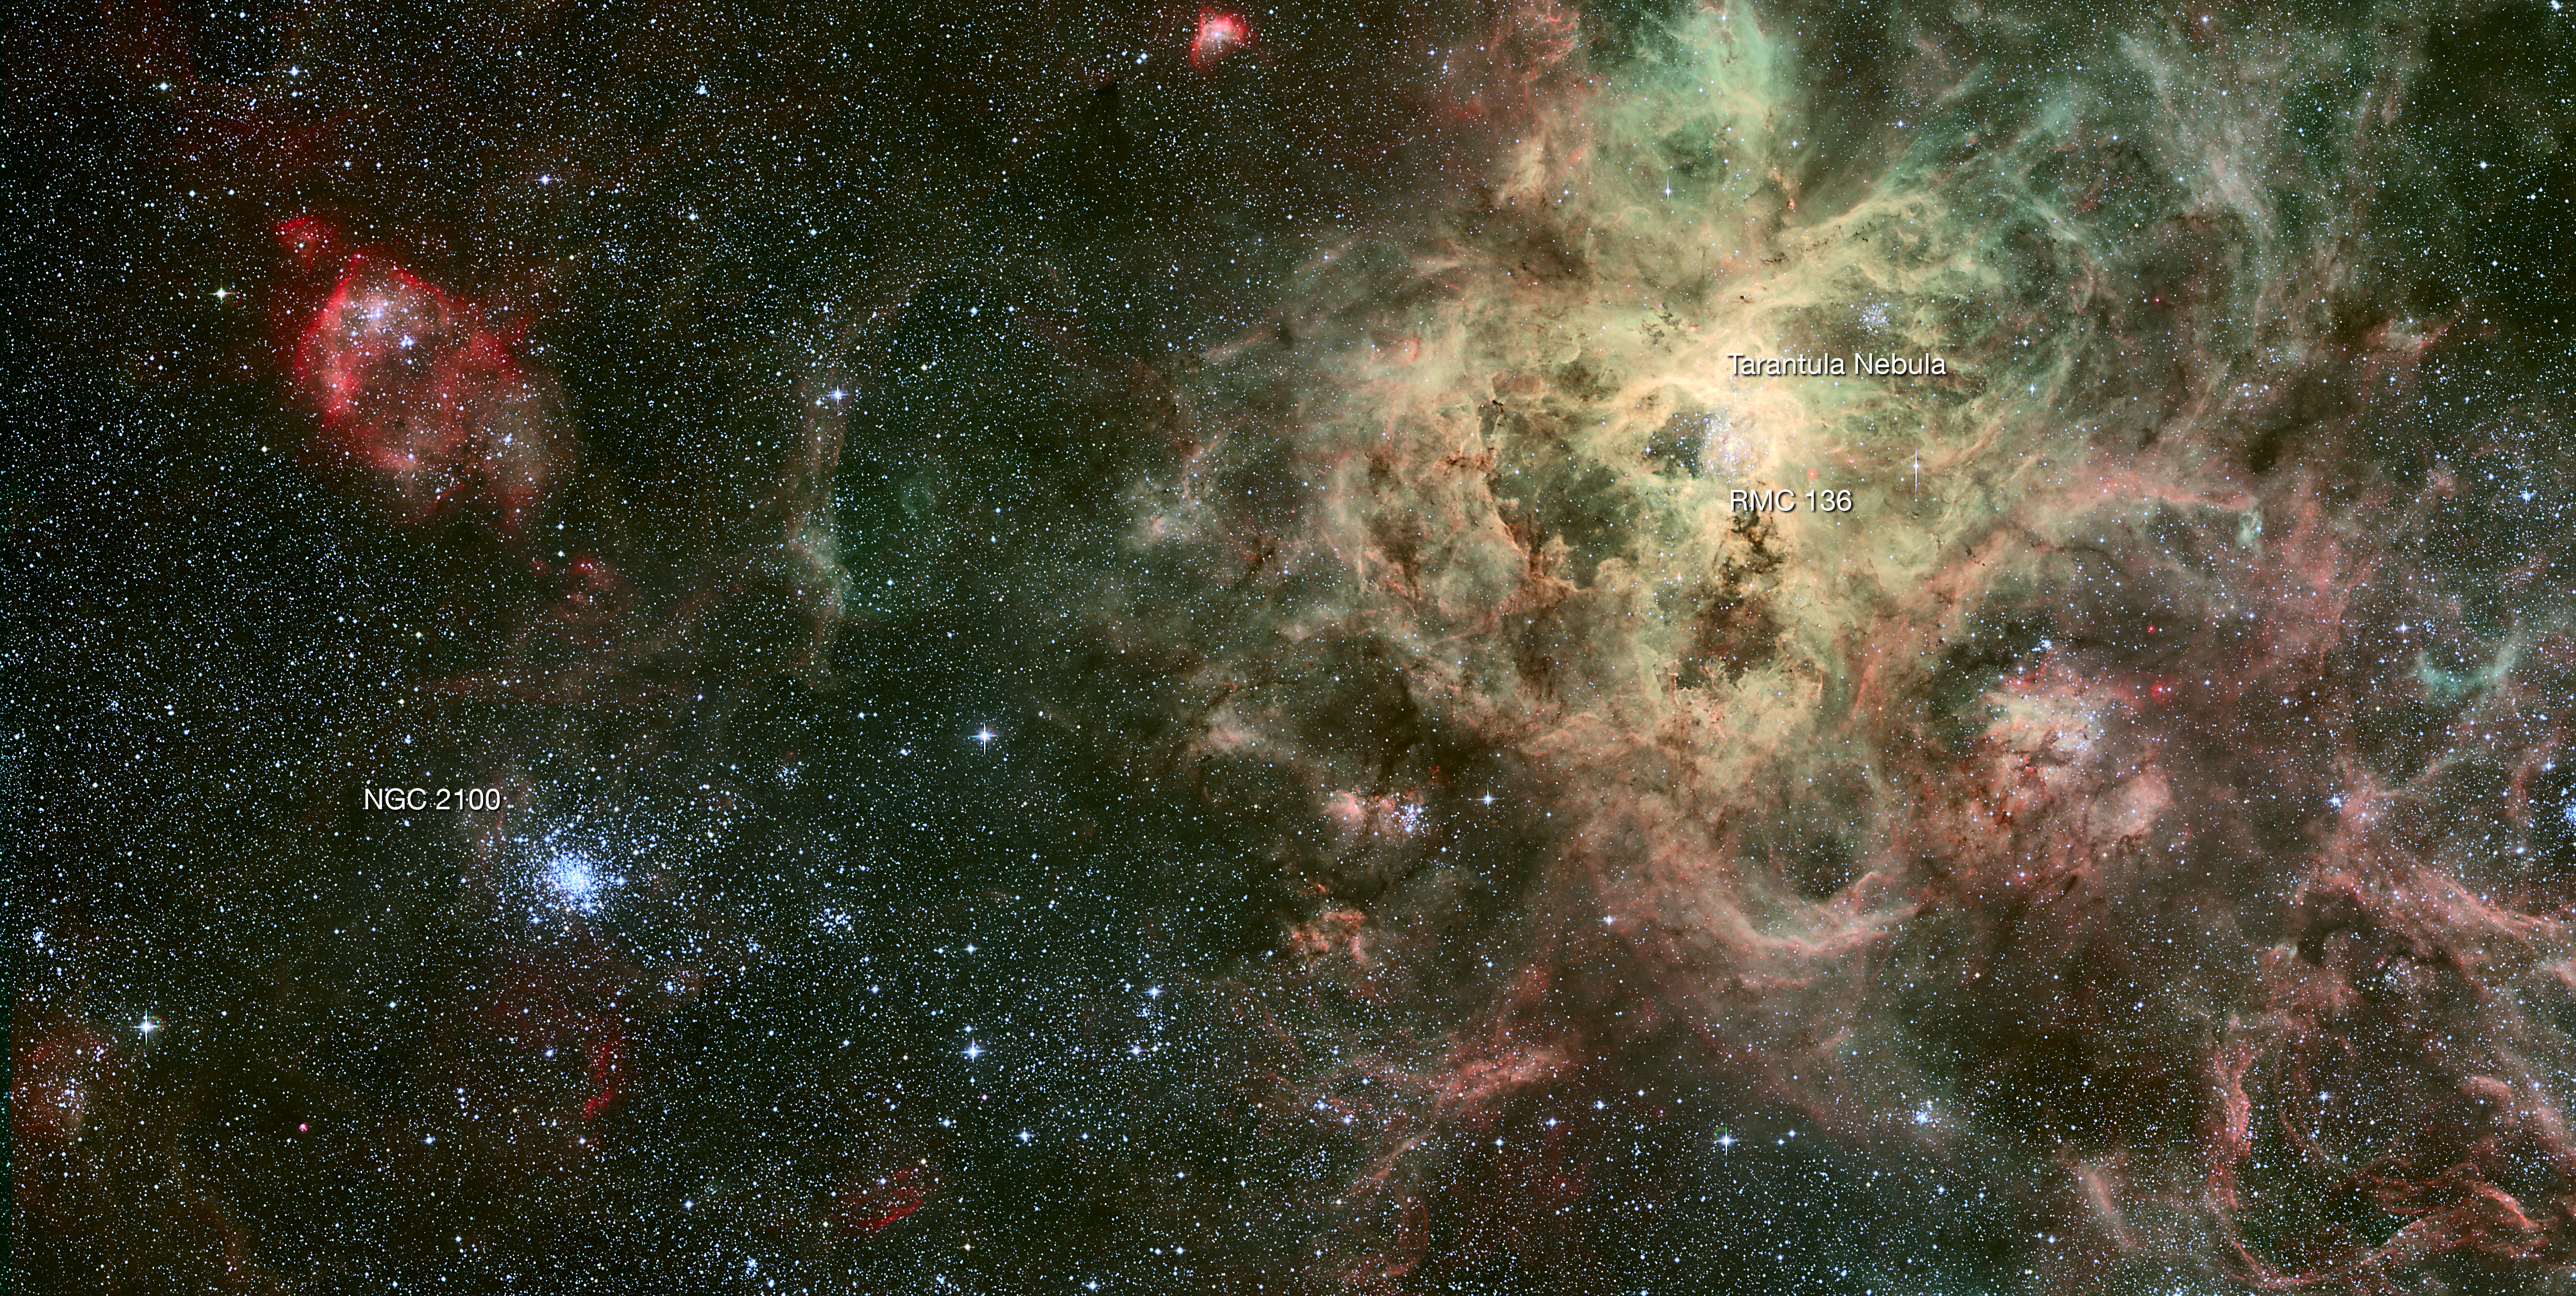

The star cluster NGC 2100 in context

This image shows the dramatic surroundings of the star cluster NGC 2100 in the Large Magellanic Cloud. The picture is dominated by the Tarantula Nebula, the most active star formation region in the Local Group of galaxies that includes the Milky Way. This picture was created from images taken in visible light by the Wide Field Imager on the MPG/ESO 2.2-metre telescope.

Credit: ESO